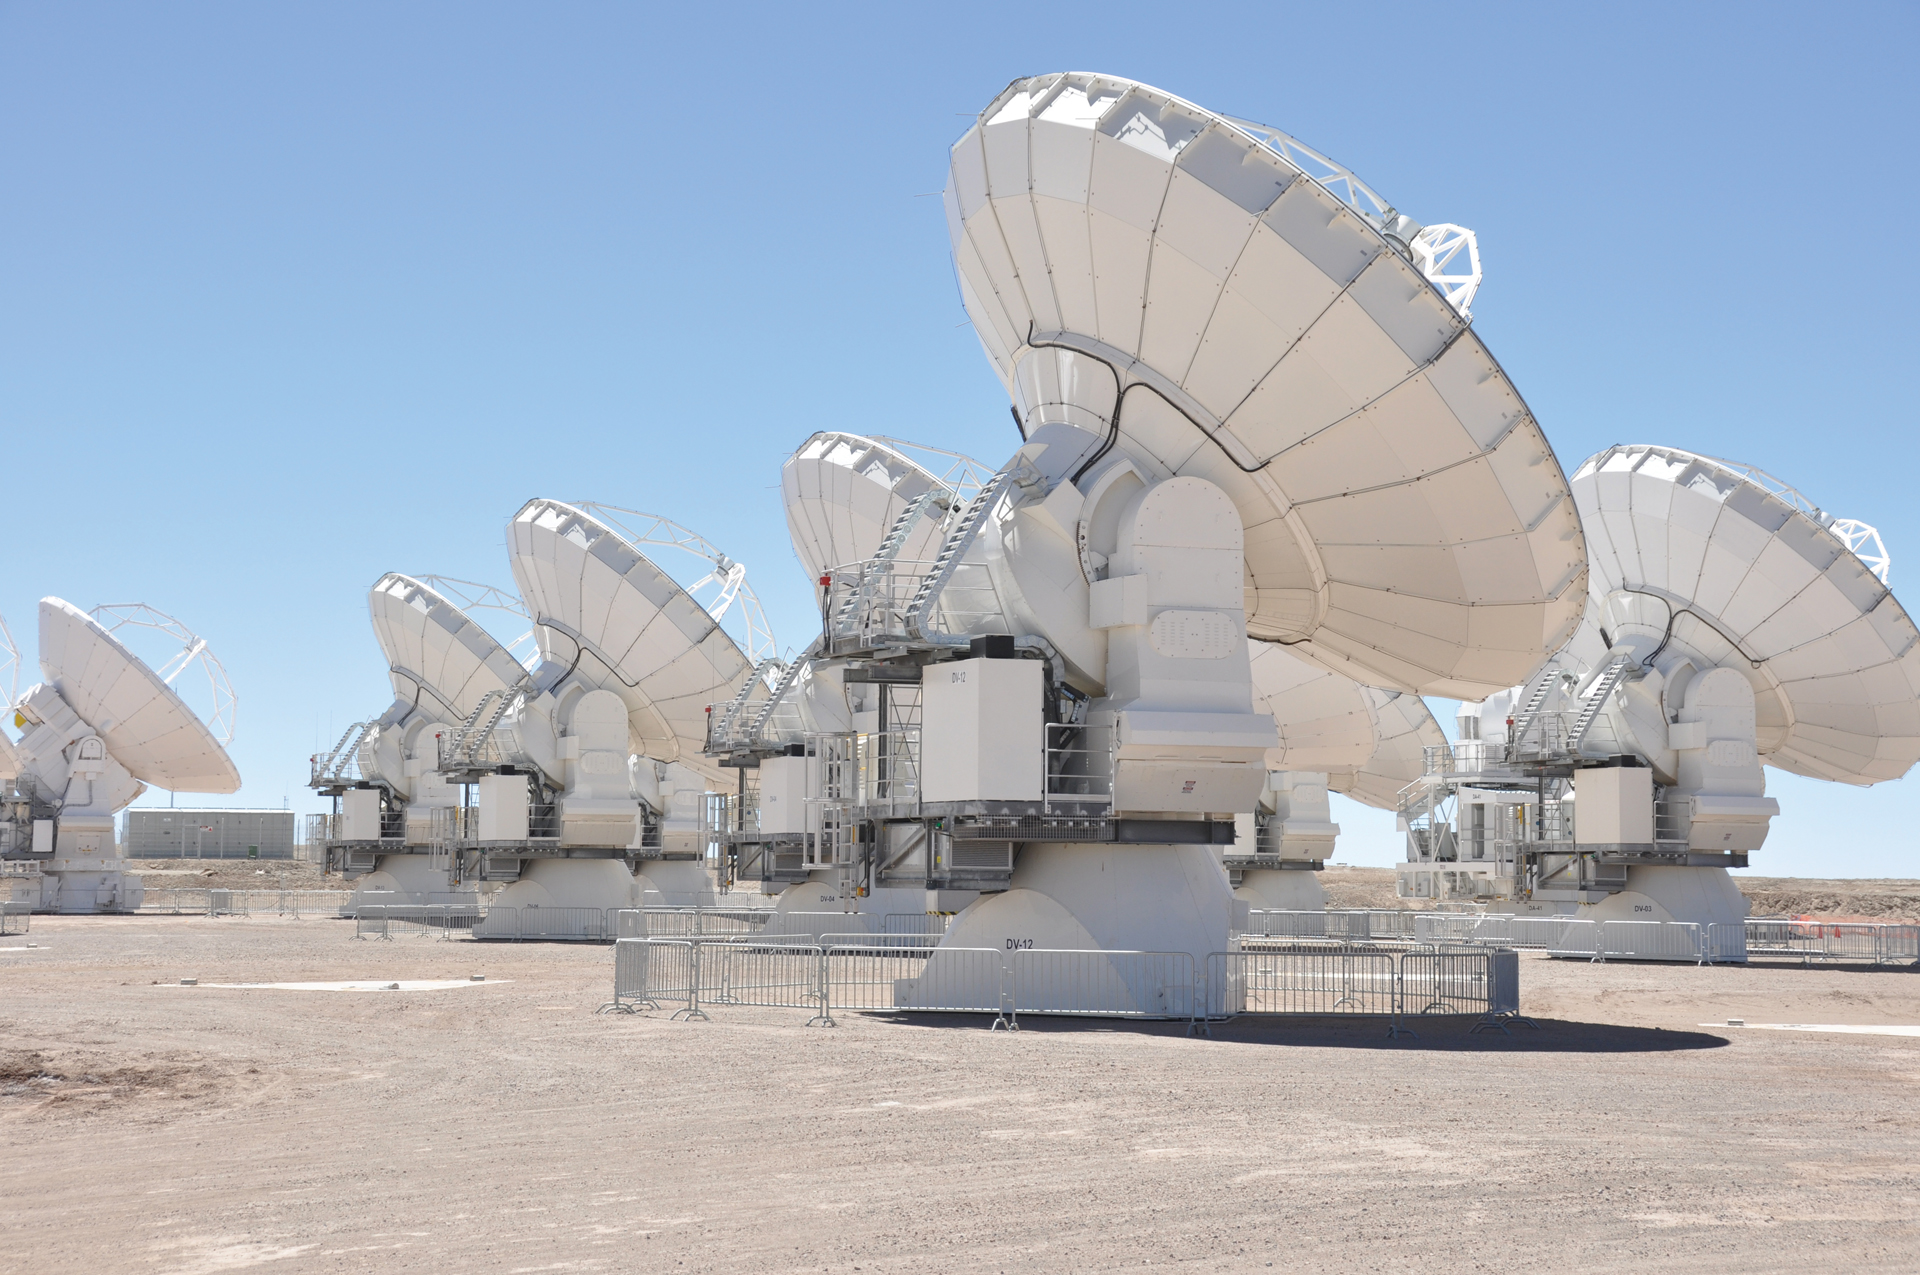

Inside the Atacama Array

ALMA is composed of 66 high-precision antennas. Fifty of these antennas are 12m antennas used for sensitive, high-resolution imaging. Shown here are several of the North American 12m antennas and towards the left is a Japanese 12m. These fifty 12m antennas are complemented by the Atacama Compact Array (ACA), also known as the Morita Array, composed of twelve closely spaced 7m antennas and four 12m antennas.

Credit: W. Garnier, ALMA (ESO/NAOJ/NRAO)